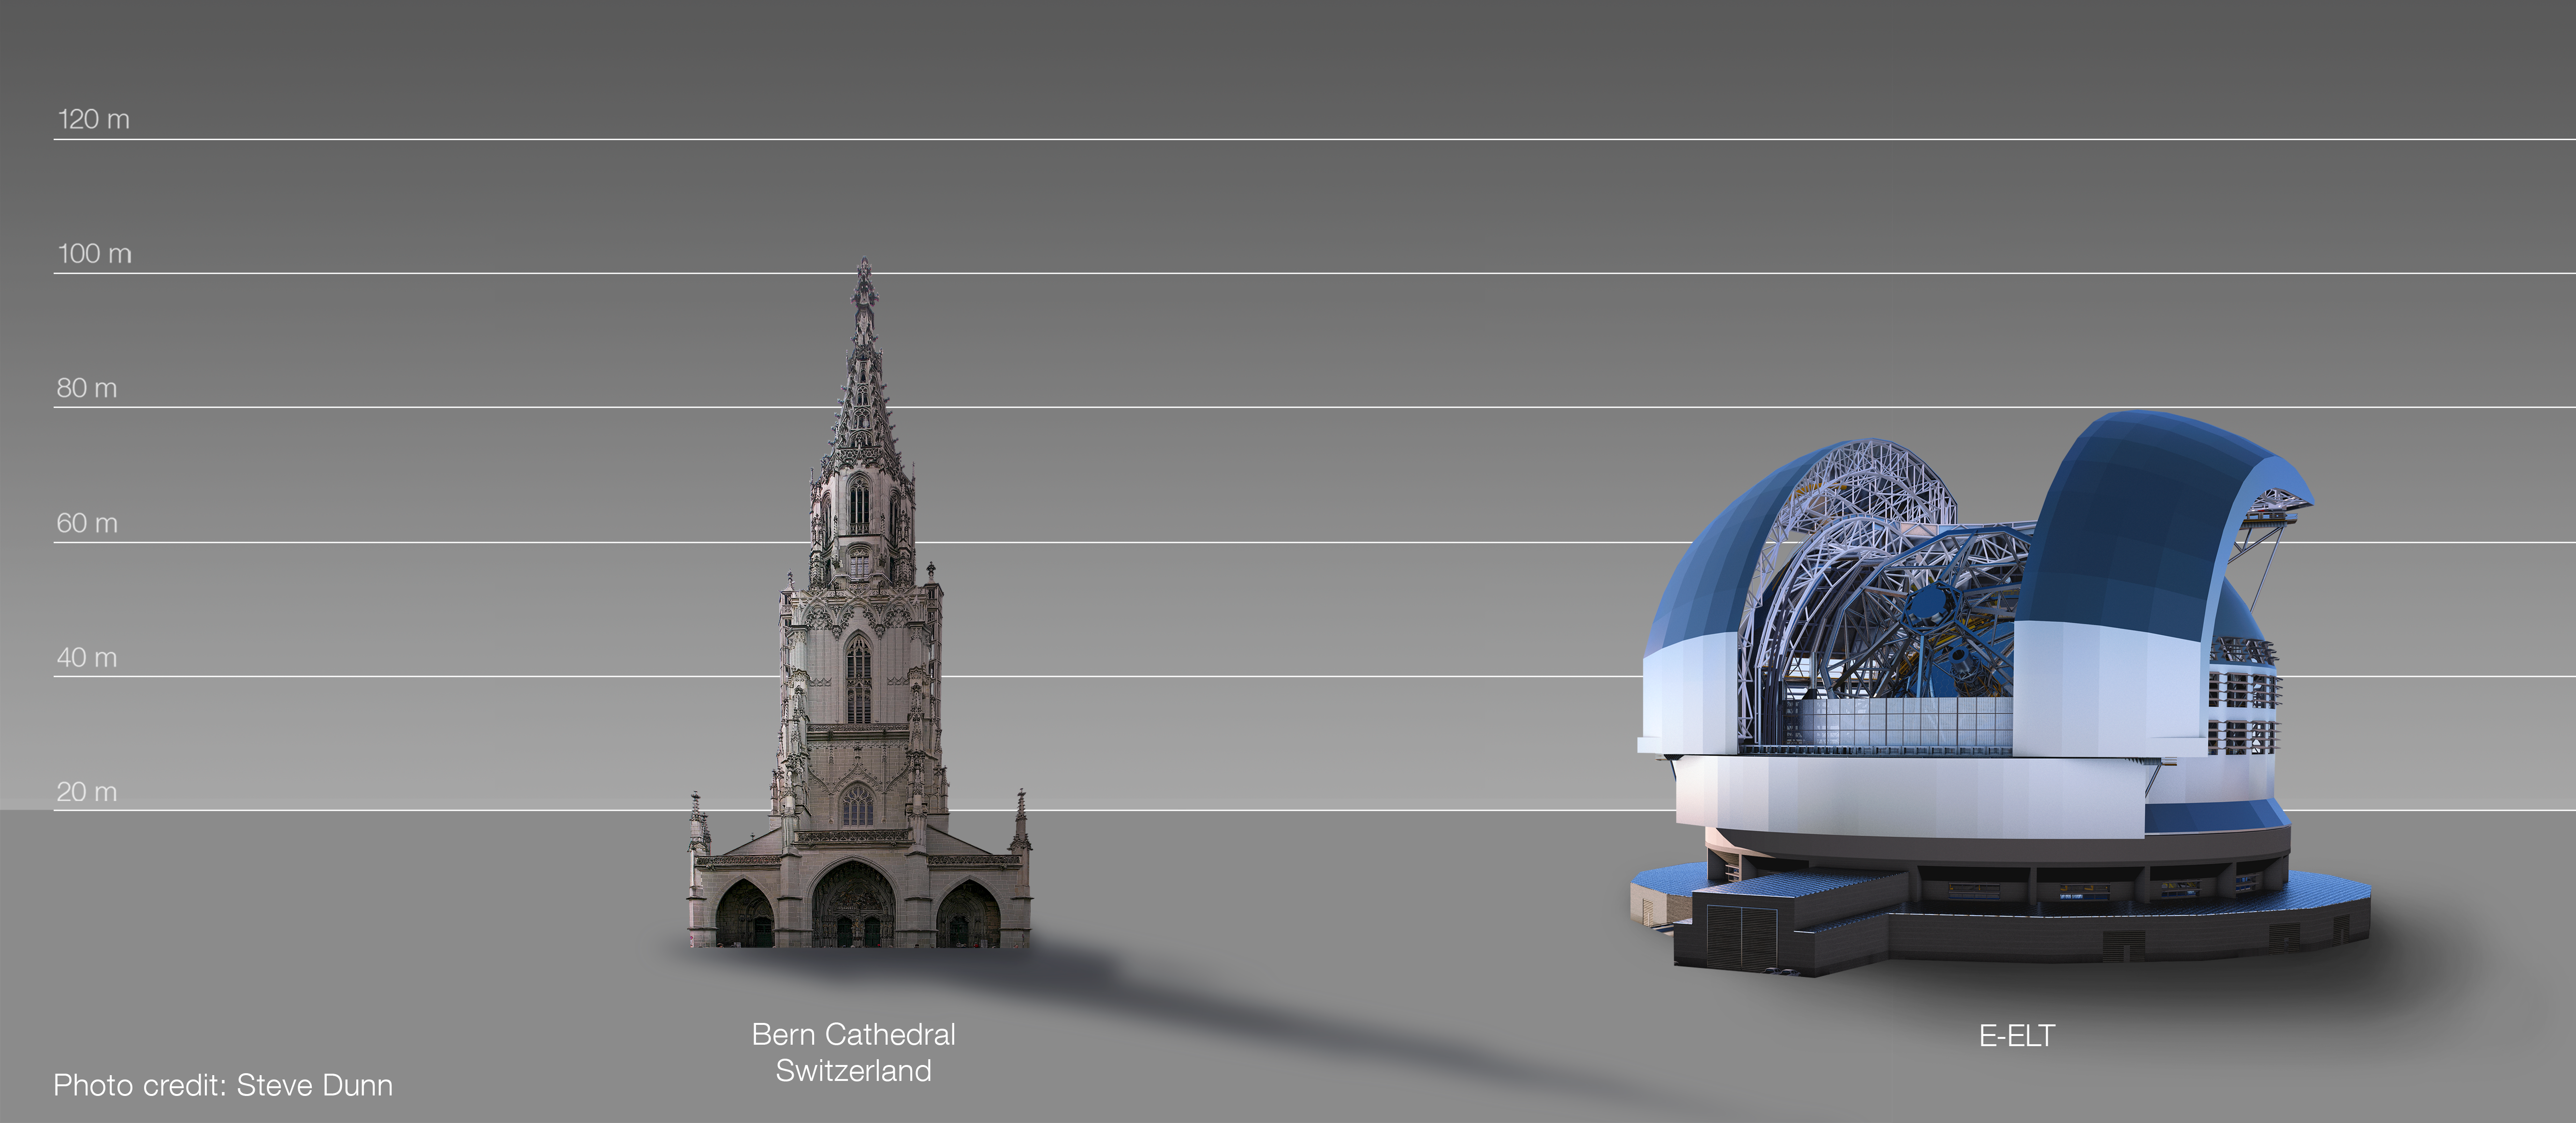

The ELT compared to Bern Cathedral, Switzerland

This artist's impression compares the ELT to Bern Cathedral, Switzerland.

The design for the ELT shown here was published in 2016. (eso1617)

Credit: ESO